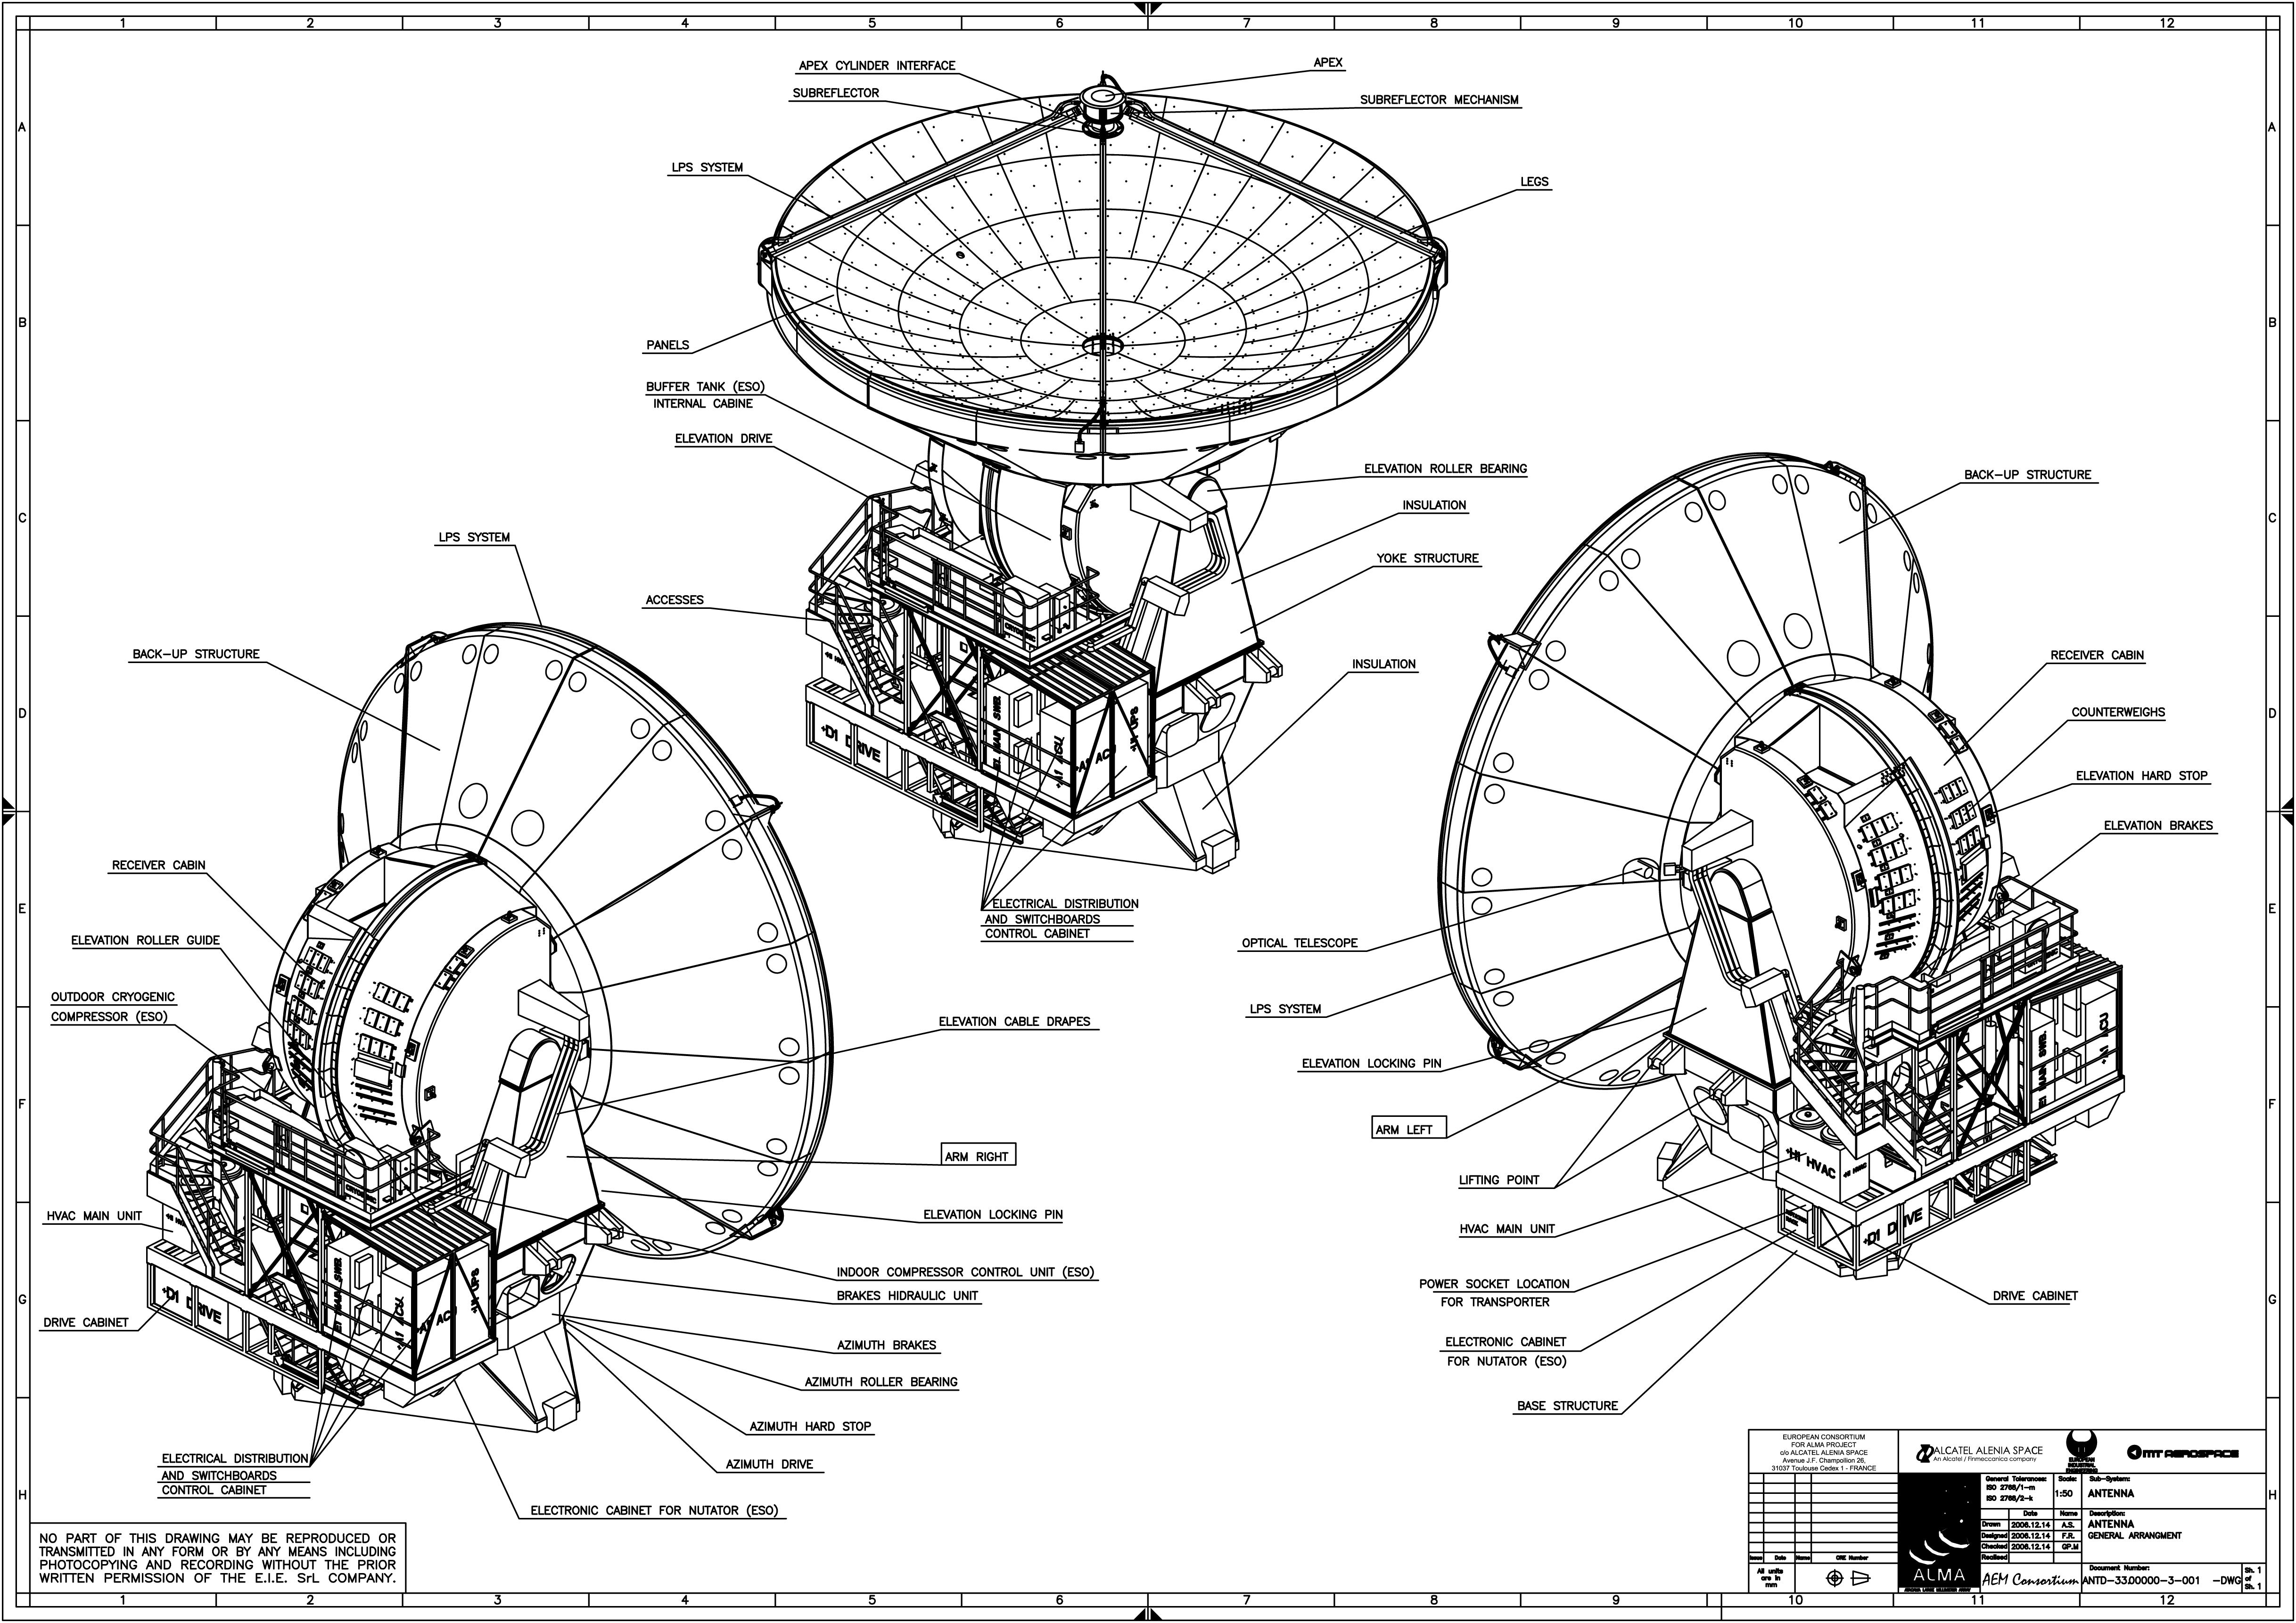

Diagram of European ALMA antenna

Diagram of European ALMA Antenna, designed & built by Thales Alenia Space, MT-Mechatronics and European Industrial Engineering.

Credit: ESO/AEM Consortium